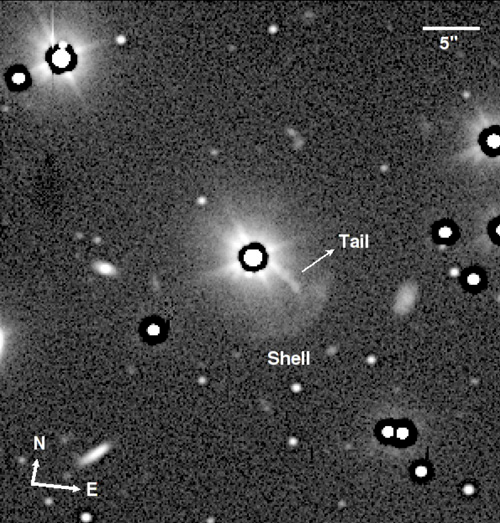

Evidence for Galaxy Interactions in Powerful Radio Galaxies

The radio galaxy PKS 1355-41 shows a shell and a bright tail toward the lower right of the bright nucleus.

Credit: International Gemini Observatory/NOIRLab/NSF/AURA